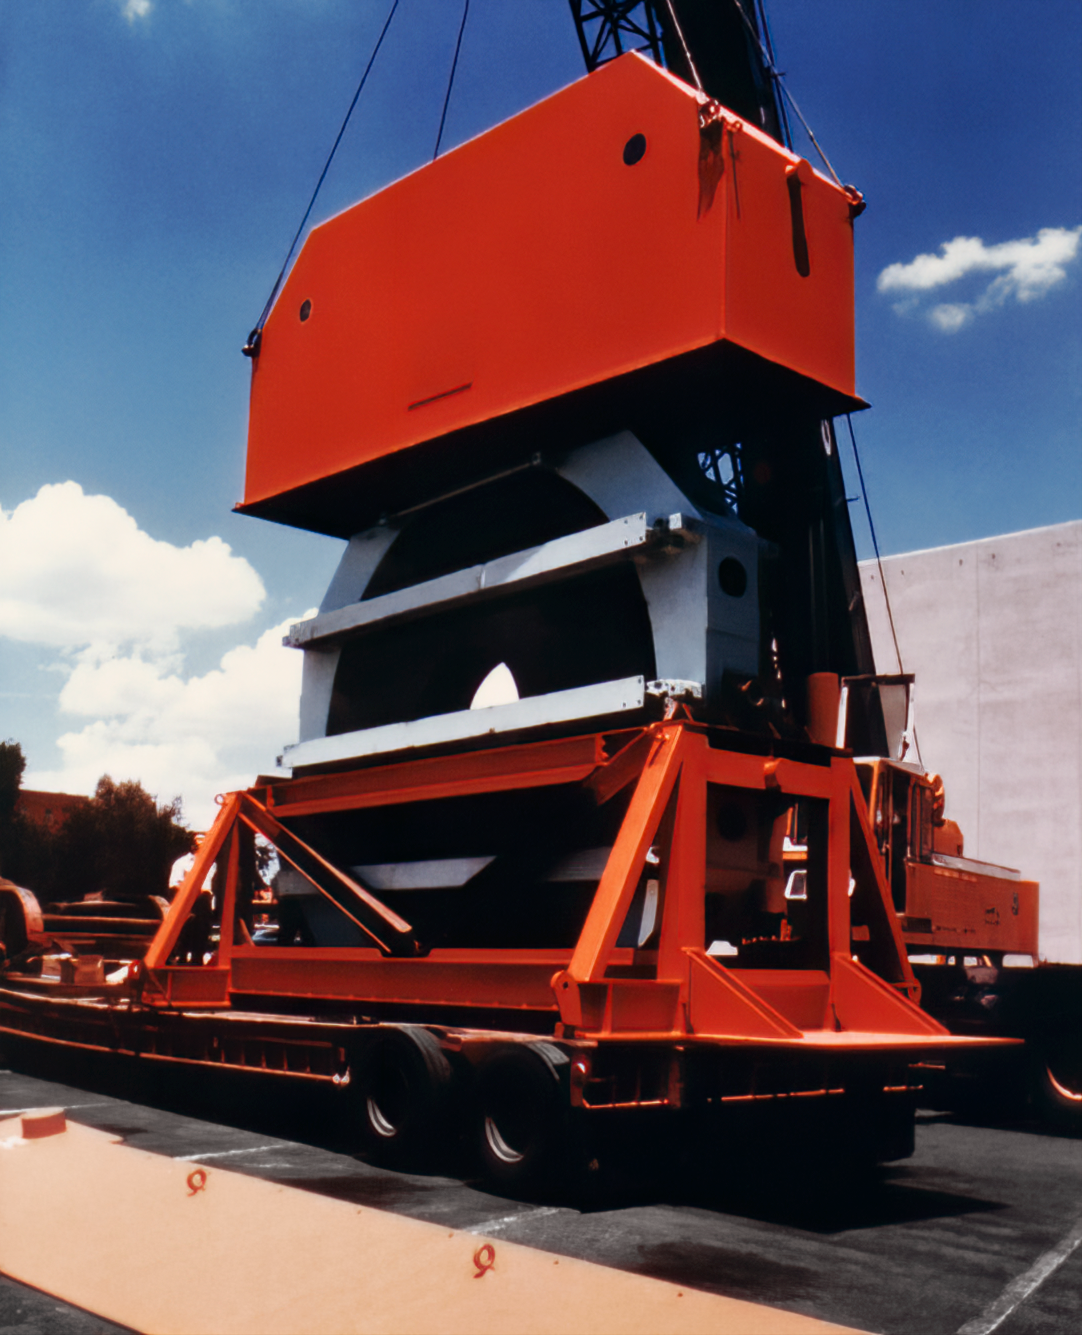

Unloading the Mayall Mirror

Shown here is the 4-meter primary mirror for the Nicholas U. Mayall telescope being unloaded atop Kitt Peak, in preparation for its installation into the telescope.

Credit: NOIRLab